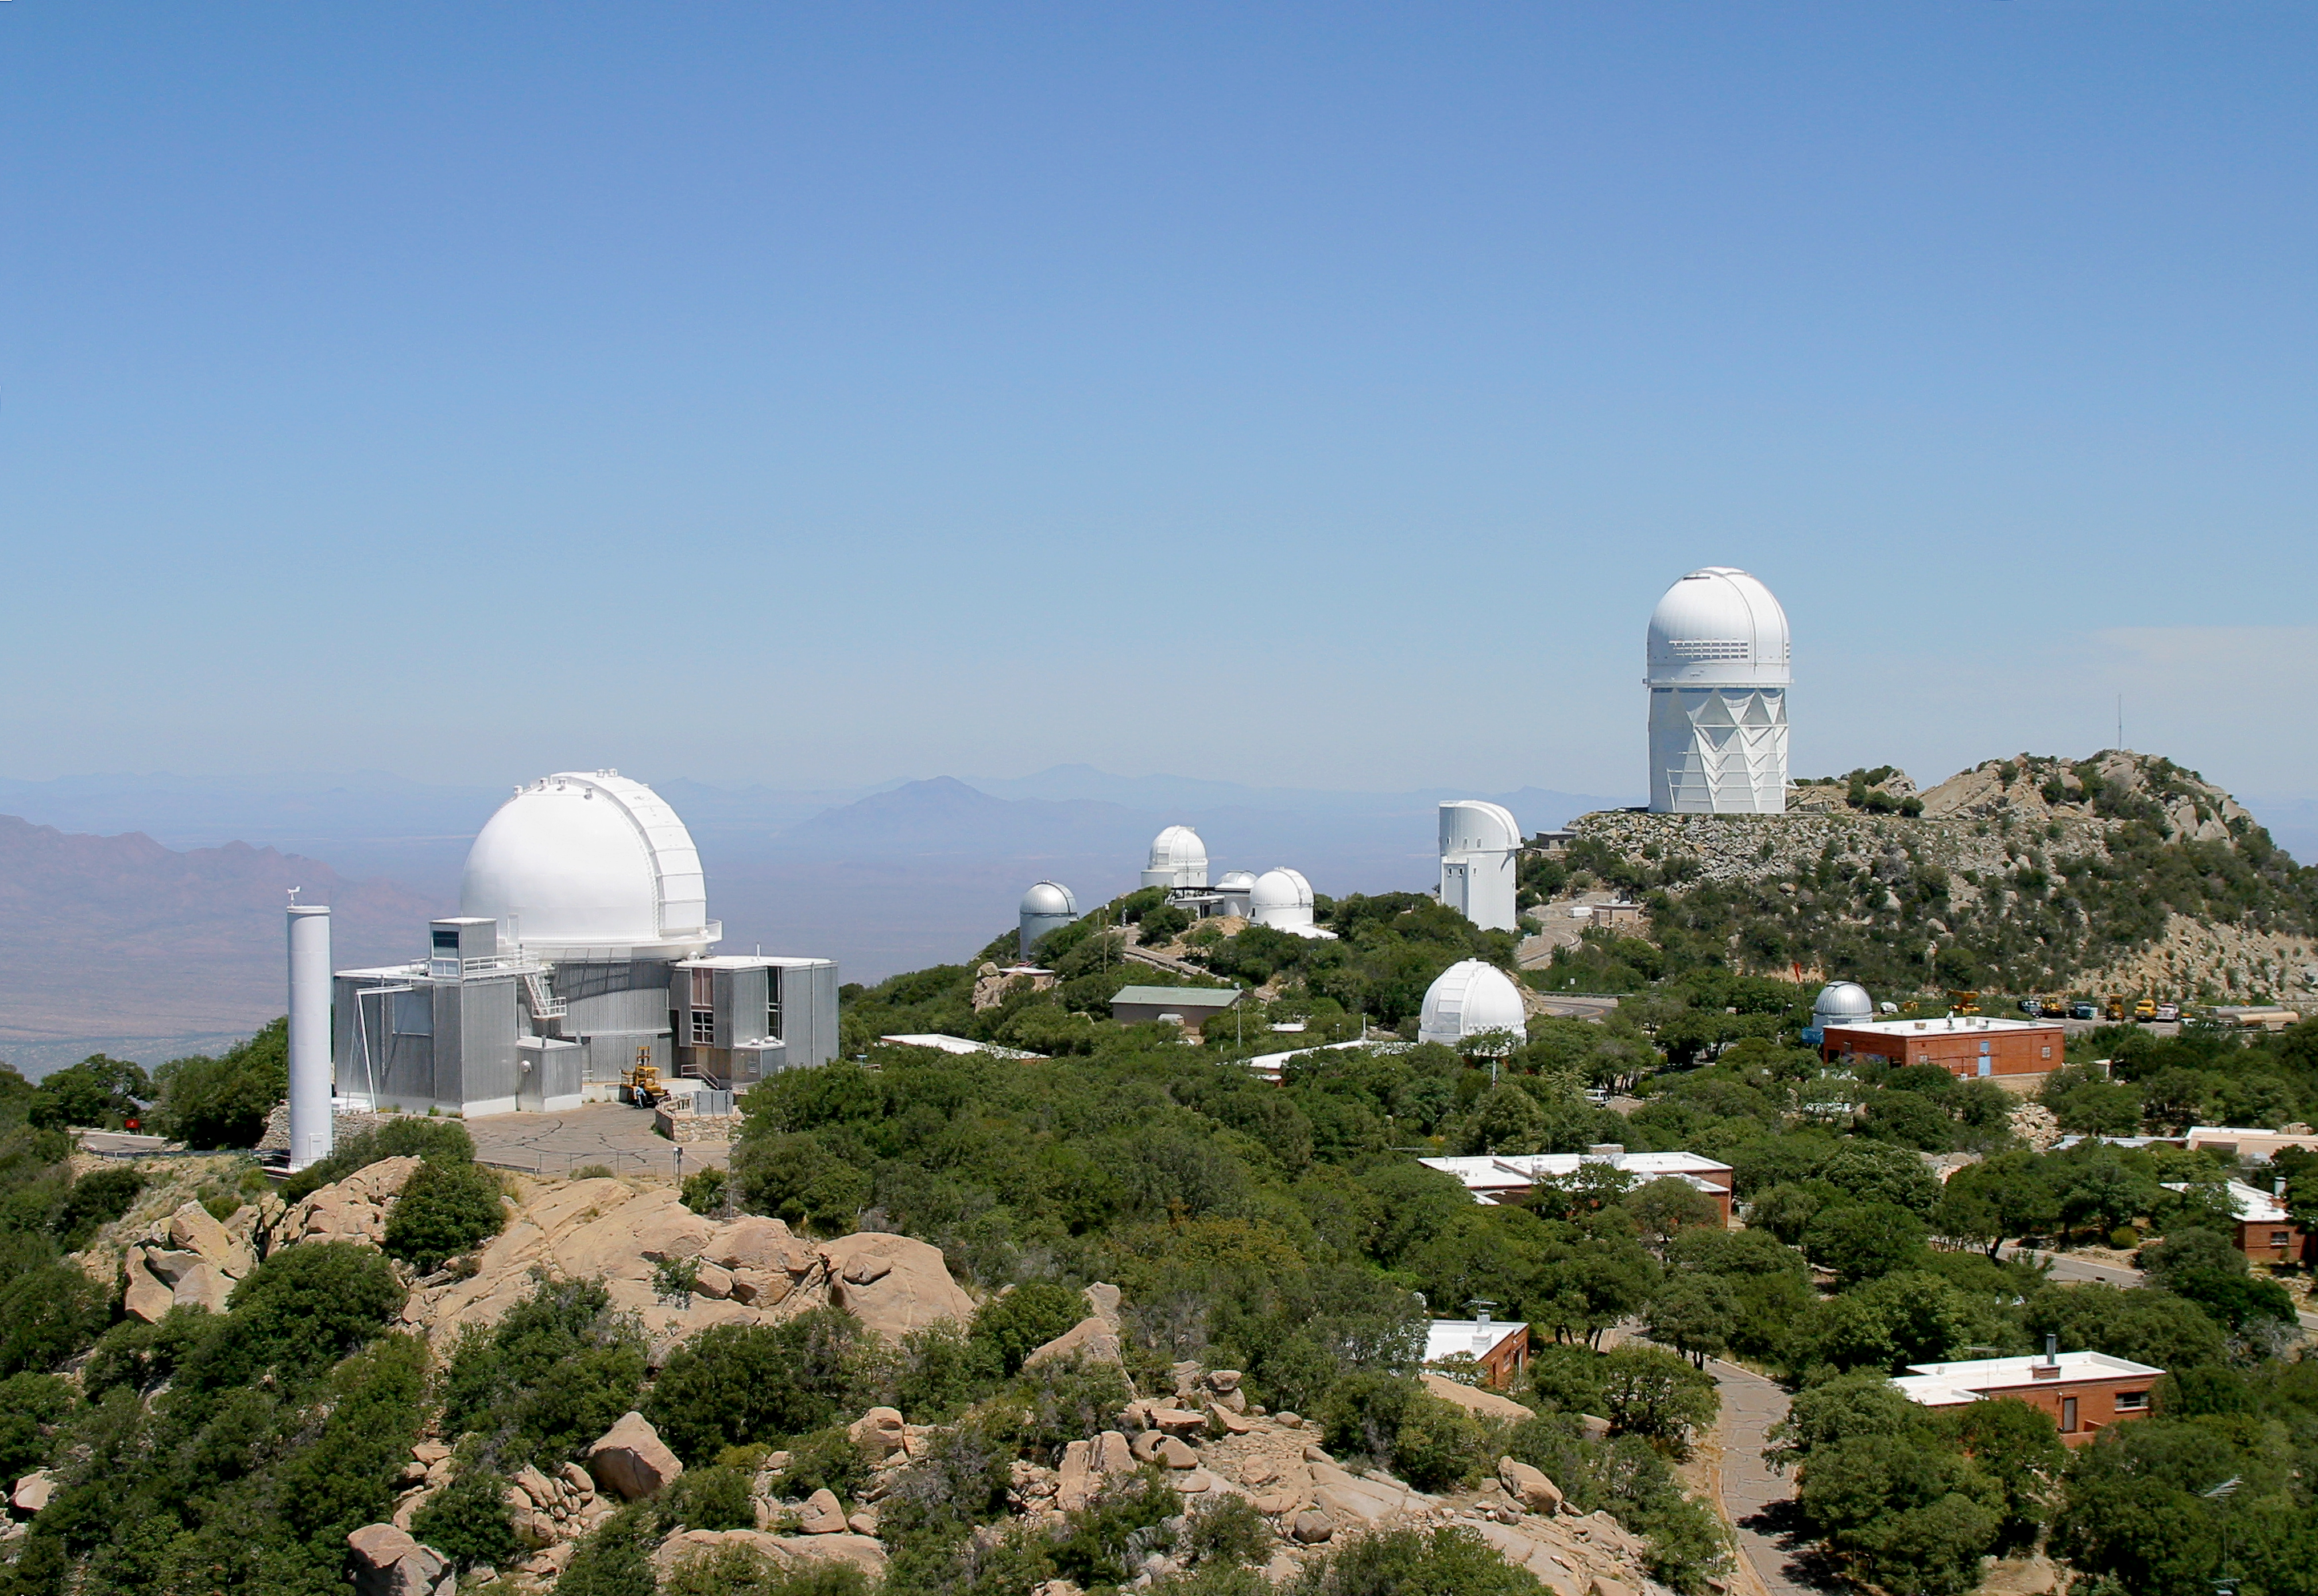

Aerial view of Kitt Peak National Observatory

Kitt Peak aerial taken June 2003. Image contains two layers, one in color and the other in black and white. KPNO 2.1-meter Telescope at left Nicholas U. Mayall 4-meter Telescope on right.

Credit: KPNO/NOIRLab/NSF/AURA/P. Marenfeld